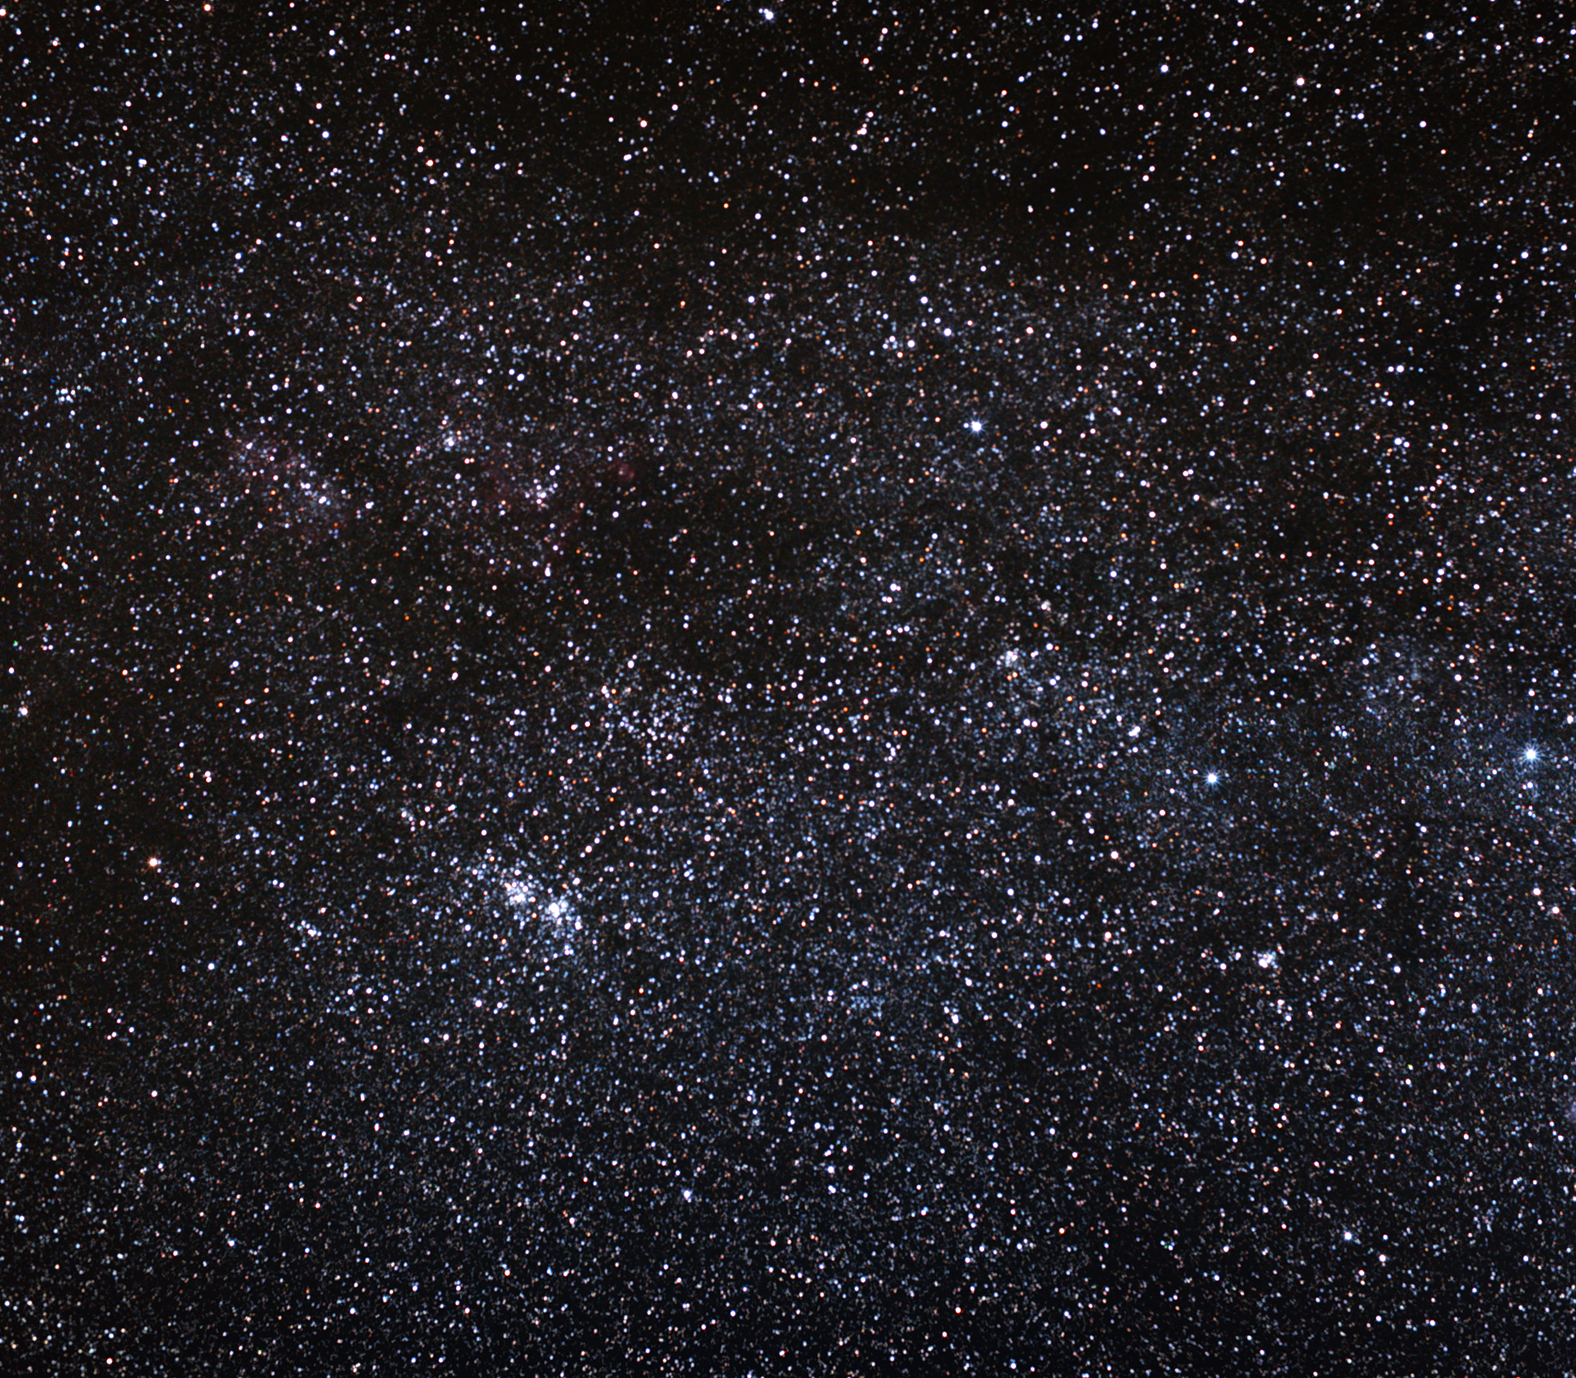

The double cluster in Perseus

The famous Double Cluster in the constellation of Perseus consists of the star clusters h and chi Persei, which lie some 7,100 and 7,400 light-years away from Earth, respectively, and appear very close to each other on the sky.

These open clusters formed relatively recently in astronomical terms and move together through space, approaching us at a speed of roughly 80 000 kilometres per hour. They are both part of the so-called Perseus OB1 association, an assembly of extremely massive stars. The western component of the pair, h Persei, entry 869 in the New General Catalogue (NGC 869), is about 5.6 million years old, while Chi Persei (NGC 884) is closer to 3.6 million years old.

Easy to spot in the northern winter sky between the constellations of Perseus and Cassiopeia, the Double Cluster is a favourite of amateur astronomers. The clusters are dominated by bright blue stars and, speckled with a few fine orange stars, make a spectacular sight in the night sky, especially through binoculars.

The ancients also admired the Double Cluster, and the Greek astronomer Hipparcos first catalogued it in 130 BC.

Credit: ESO/S. Brunier